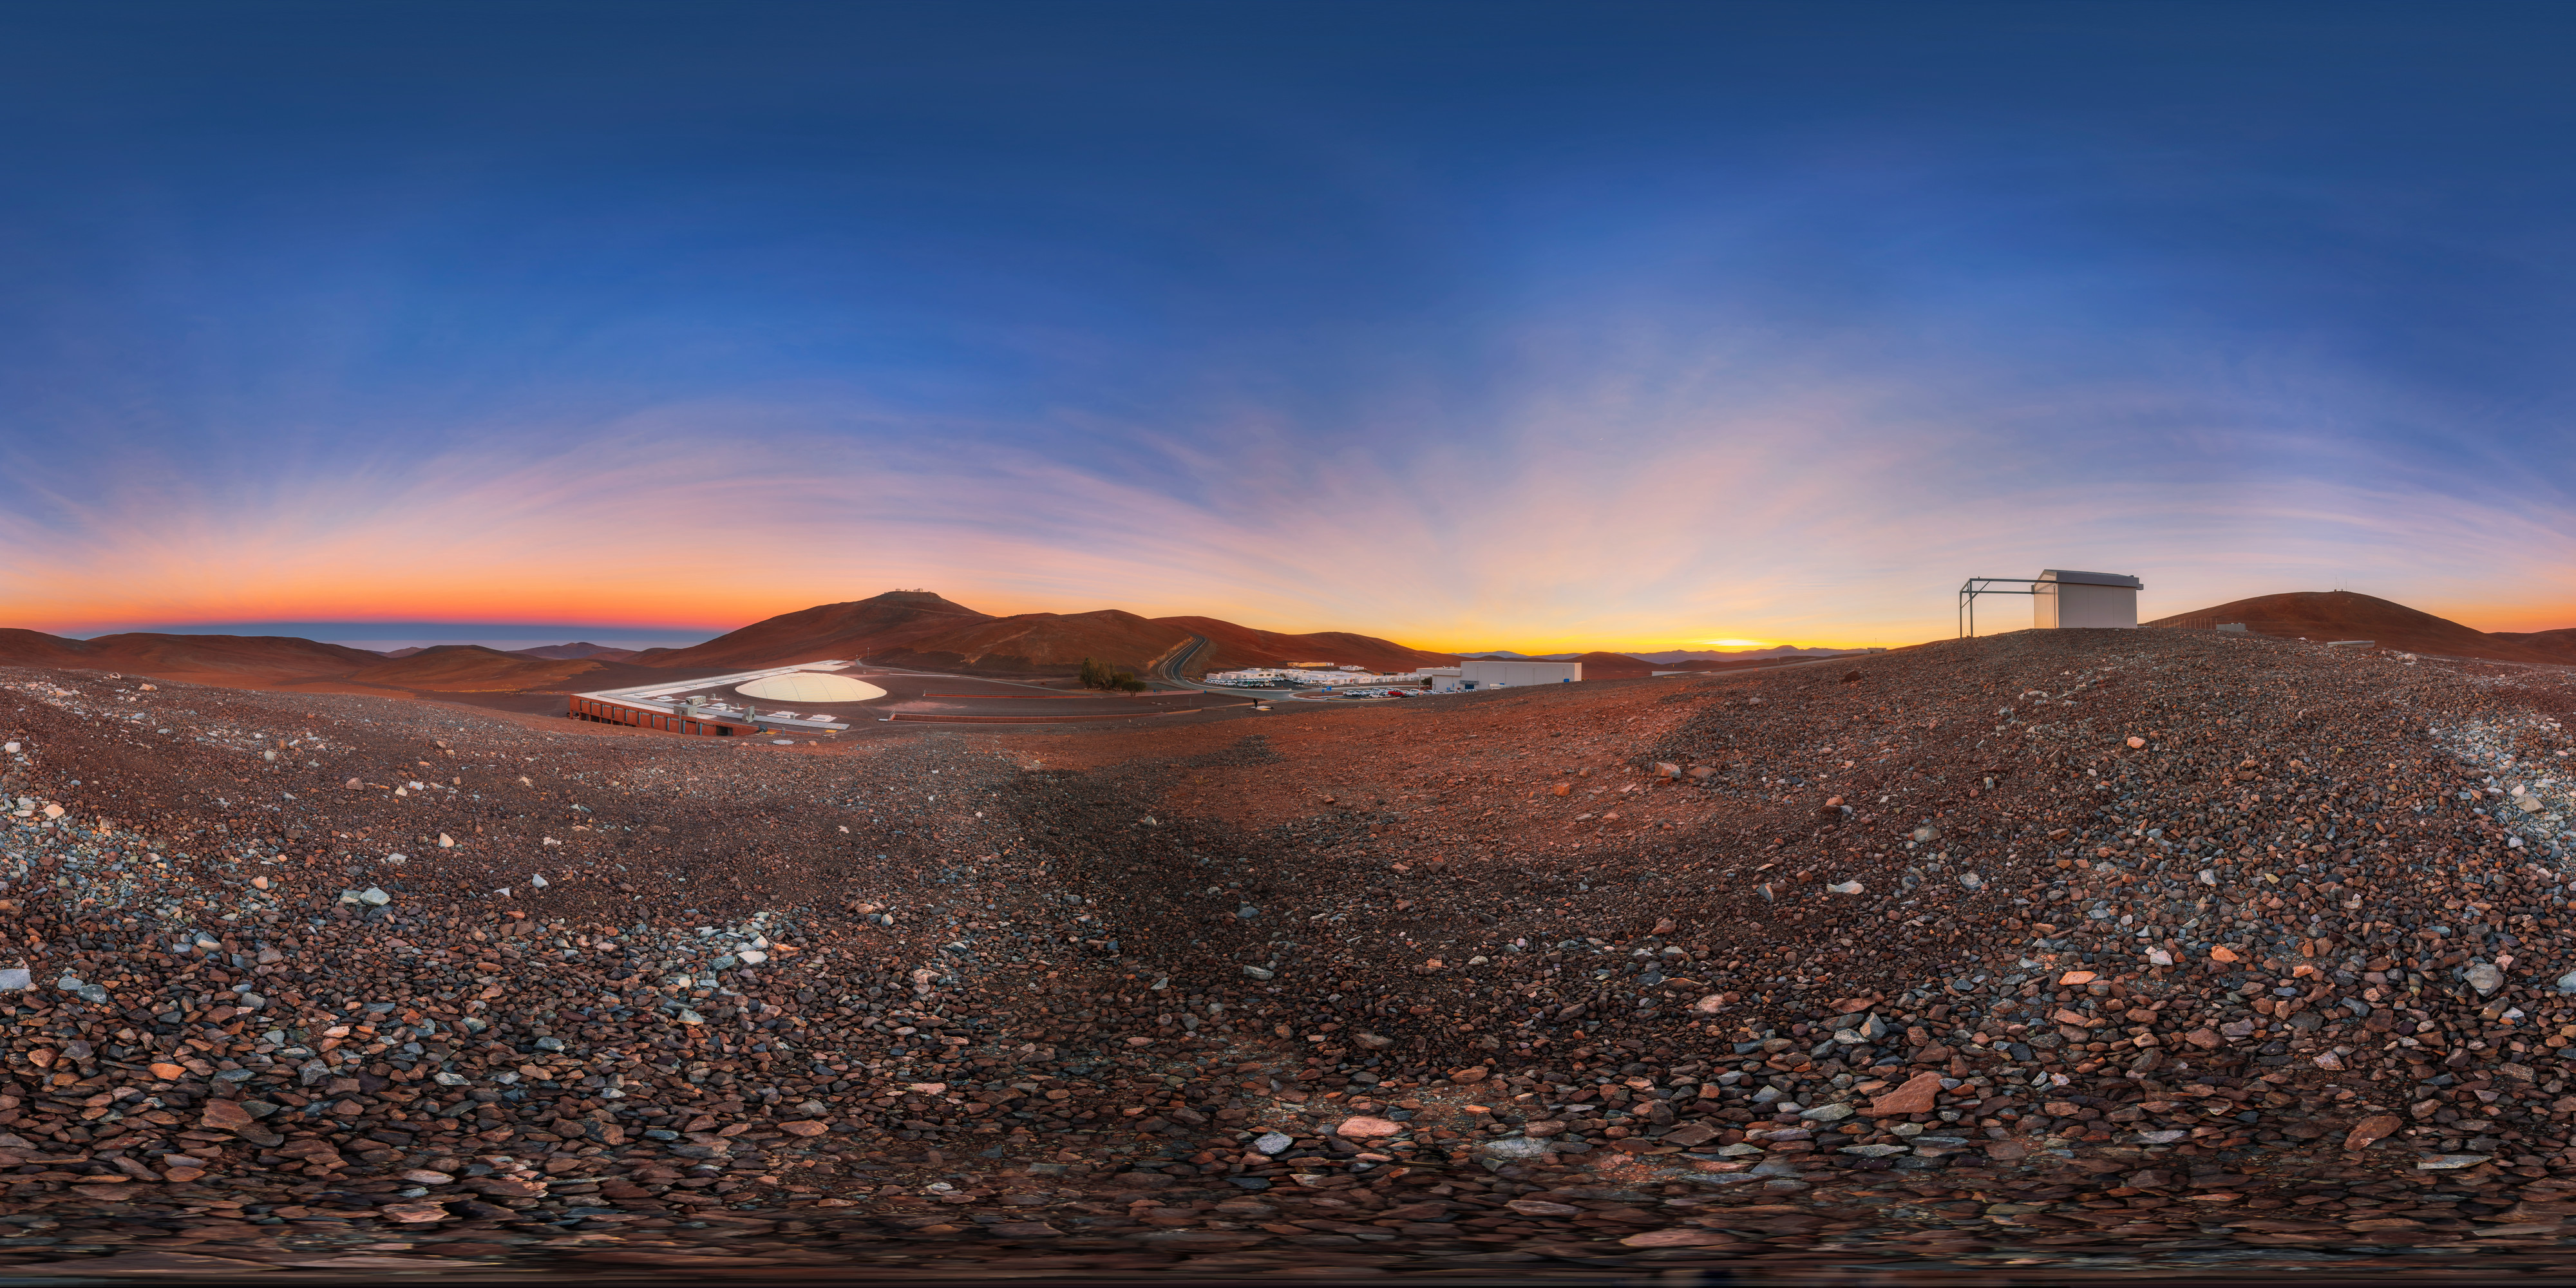

Dawn at Paranal

A 360º panorama of dawn at ESO's Paranal Observatory in the remote Atacama Desert. Visible in the foreground are the Residencia and the technical buildings, while the telescopes on Cerro Paranal, including the VLT, are visible perched on the ridges in the distance.

Credit: M. Cabral/ESO